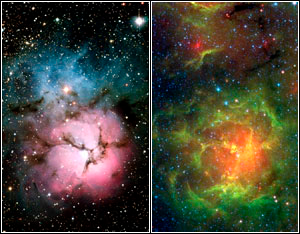

Star Birth in the Trifid Nebula

Credit: NASA/JPL-Caltech/J. Rho (SSC/Caltech)